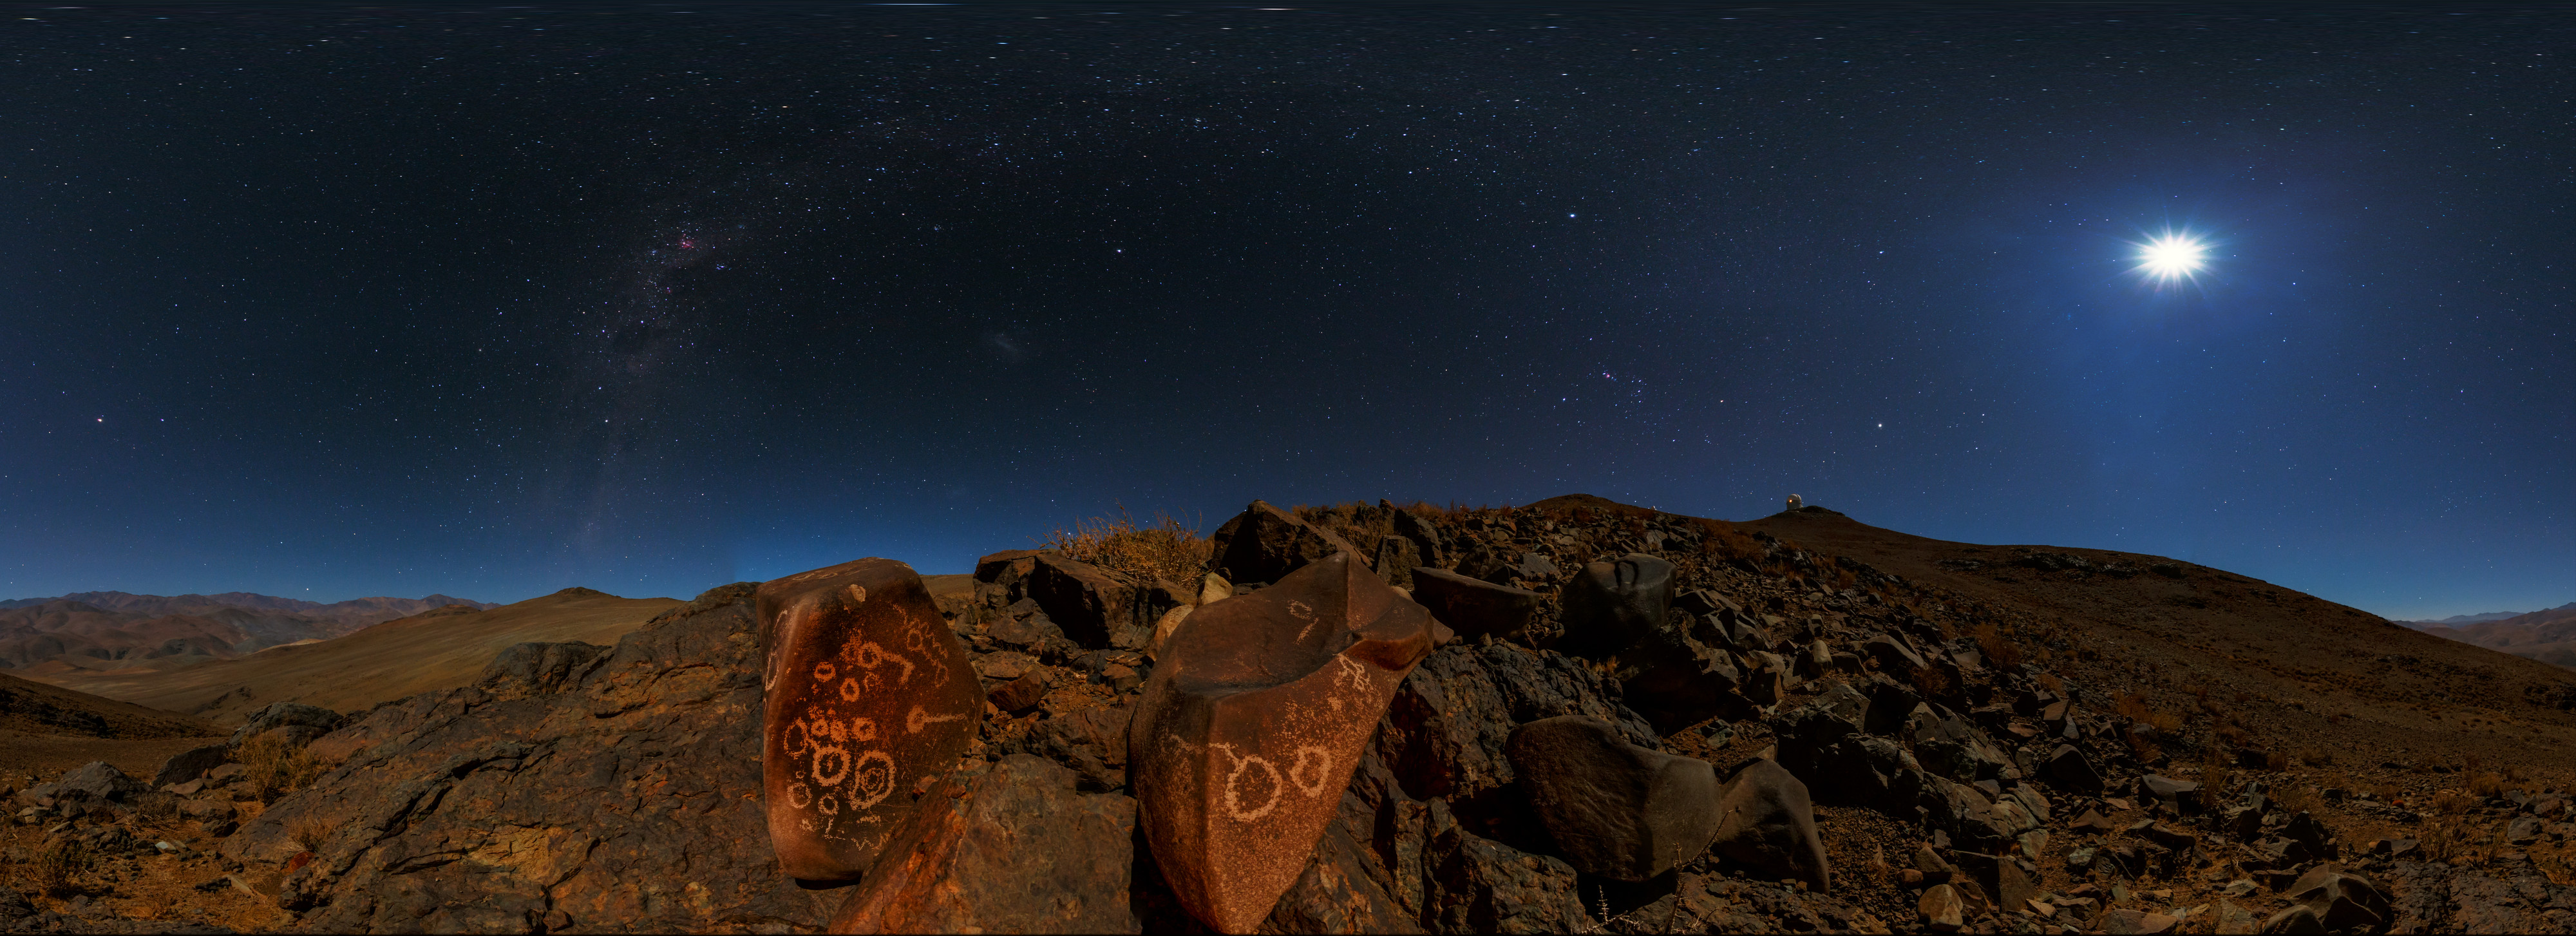

Petroglyphs and the galaxy

A Ultra High Definition (UHD) equirectangular panorama from the Chilean Atacama Desert, showing the Moon shining brightly overhead. Taken from low on the ground, we get a sweeping view of our galaxy. Visible on the boulder are several petroglyphs (read more here).

Captured during the ESO Ultra HD Expedition.

Credit: ESO/B. Tafreshi (twanight.org)